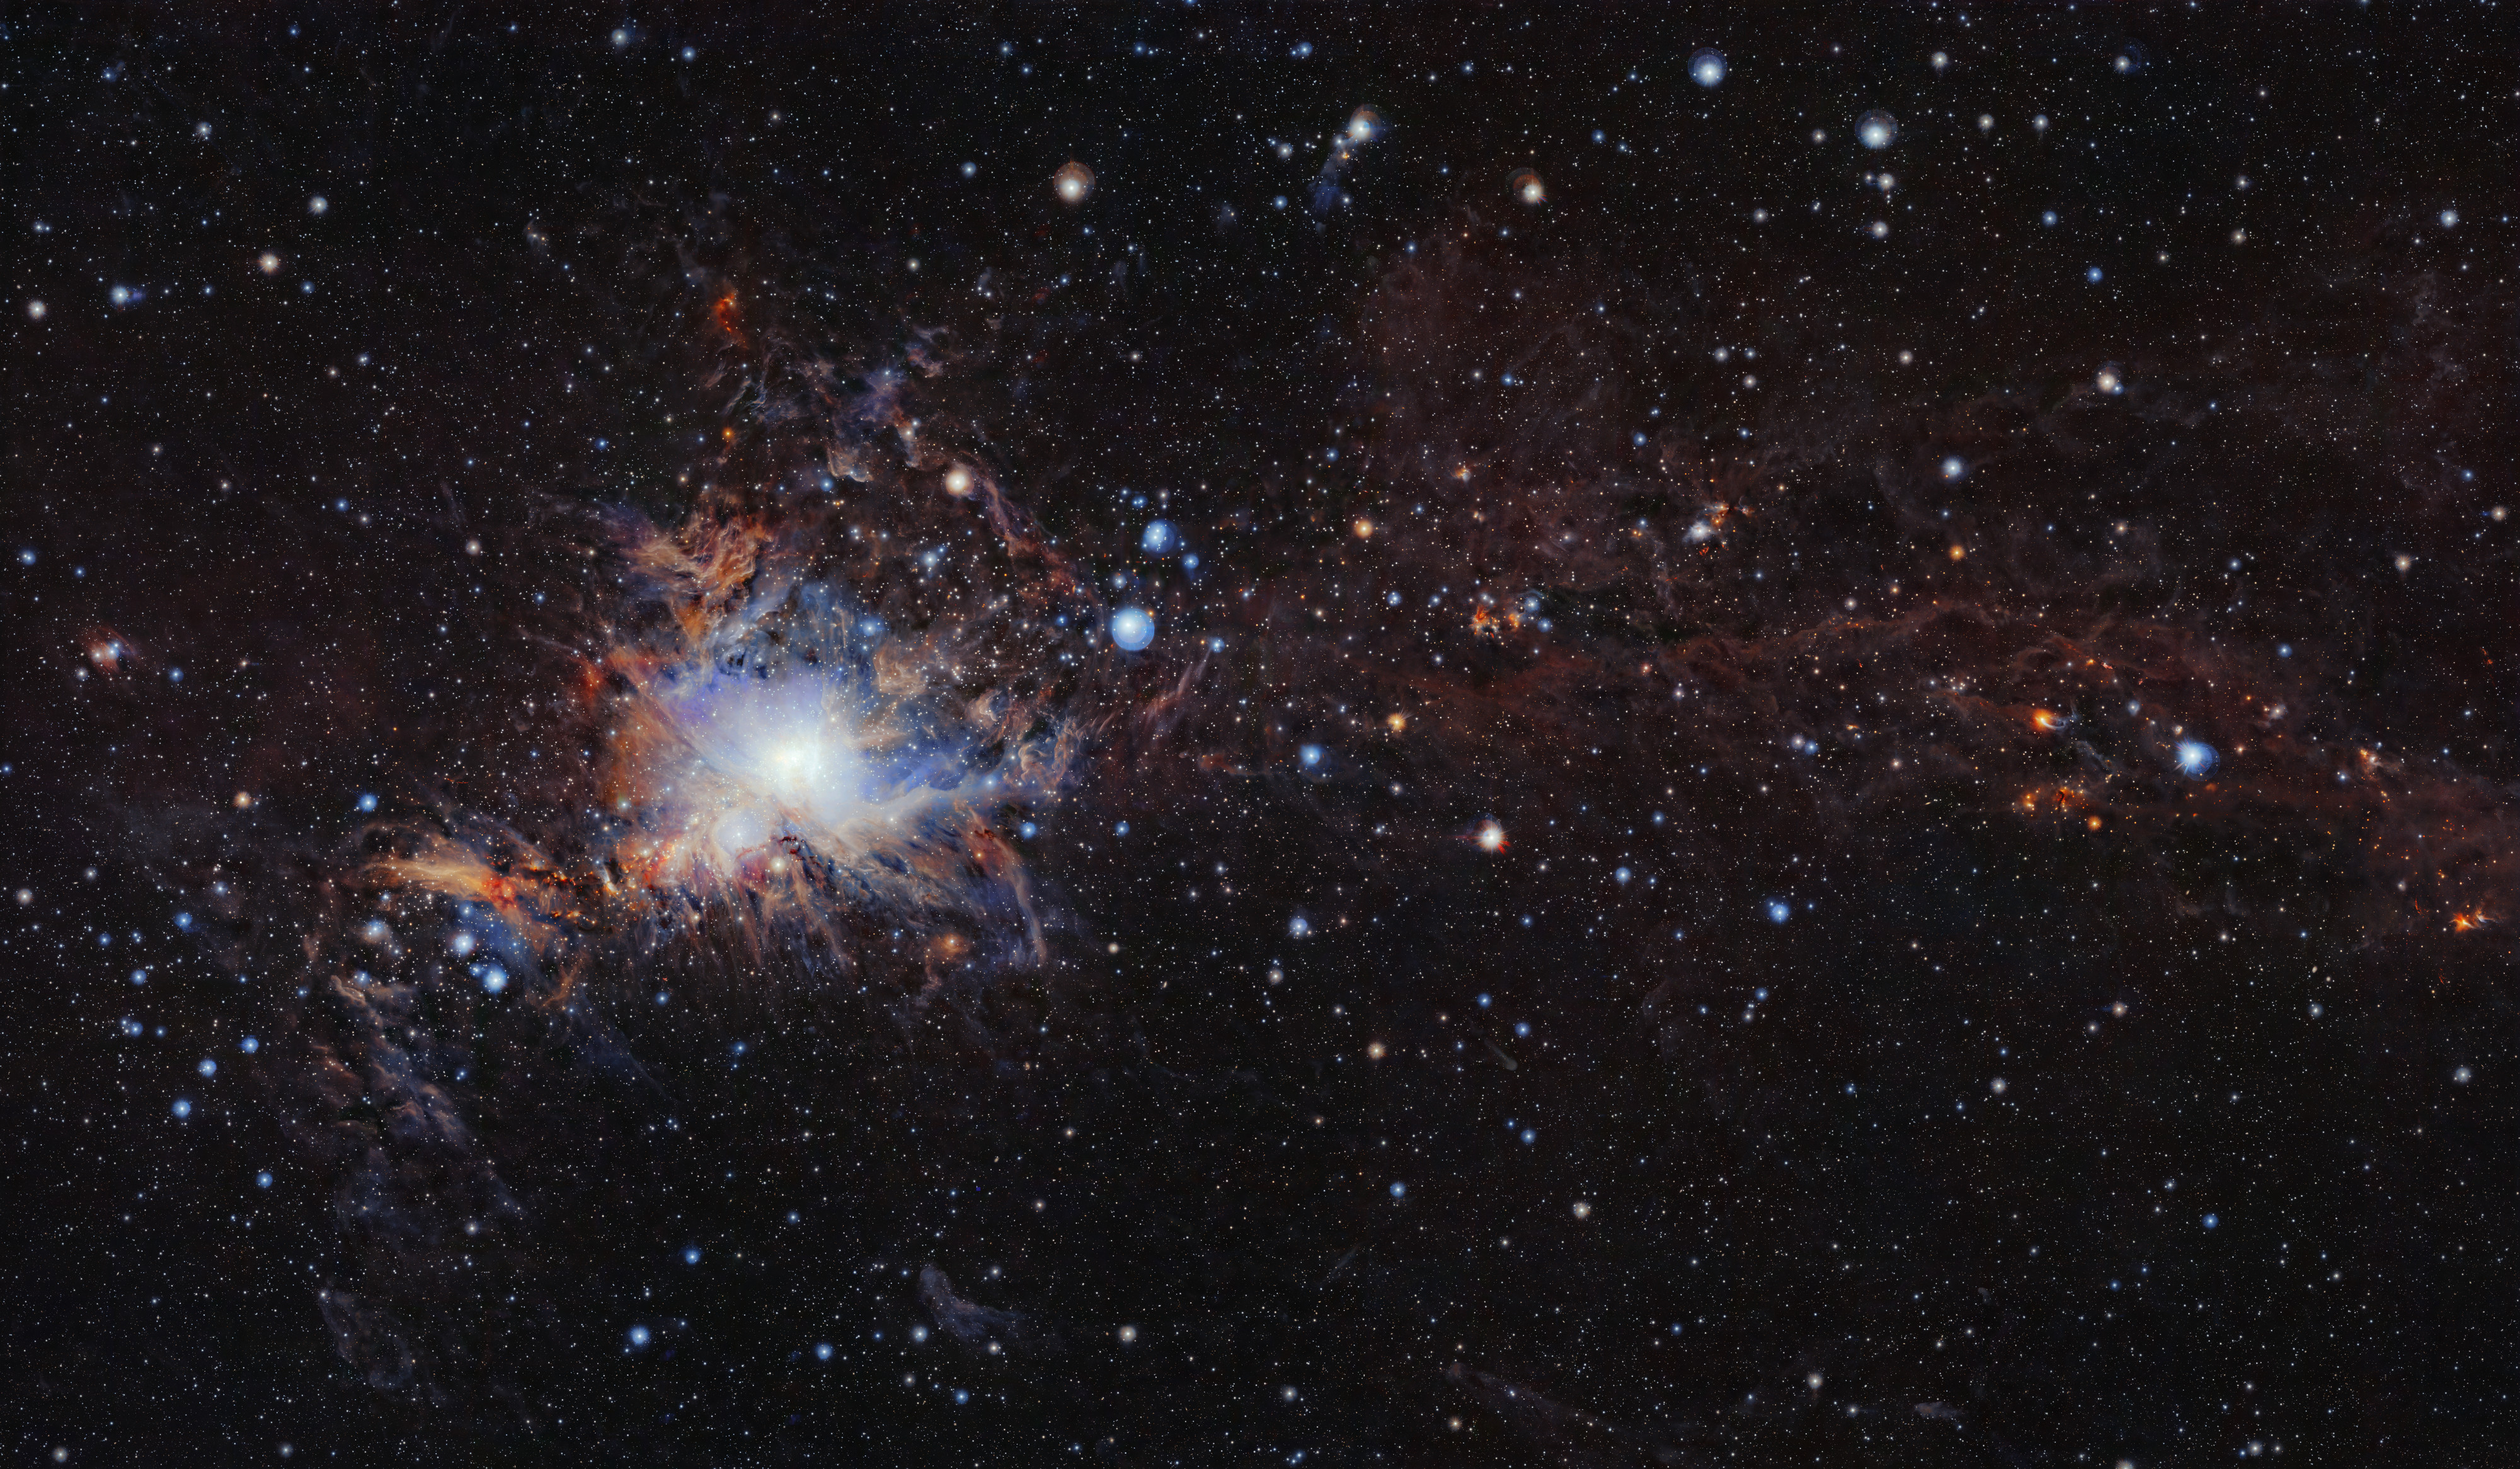

The Orion a molecular cloud from VISTA

This image from the VISTA infrared survey telescope at ESO’s Paranal Observatory in northern Chile is part of the largest infrared high-resolution mosaic of Orion ever created. It covers the Orion A molecular cloud, the nearest known massive star factory, lying about 1350 light-years from Earth, and reveals many young stars and other objects normally buried deep inside the dusty clouds.

Credit: ESO/VISION survey